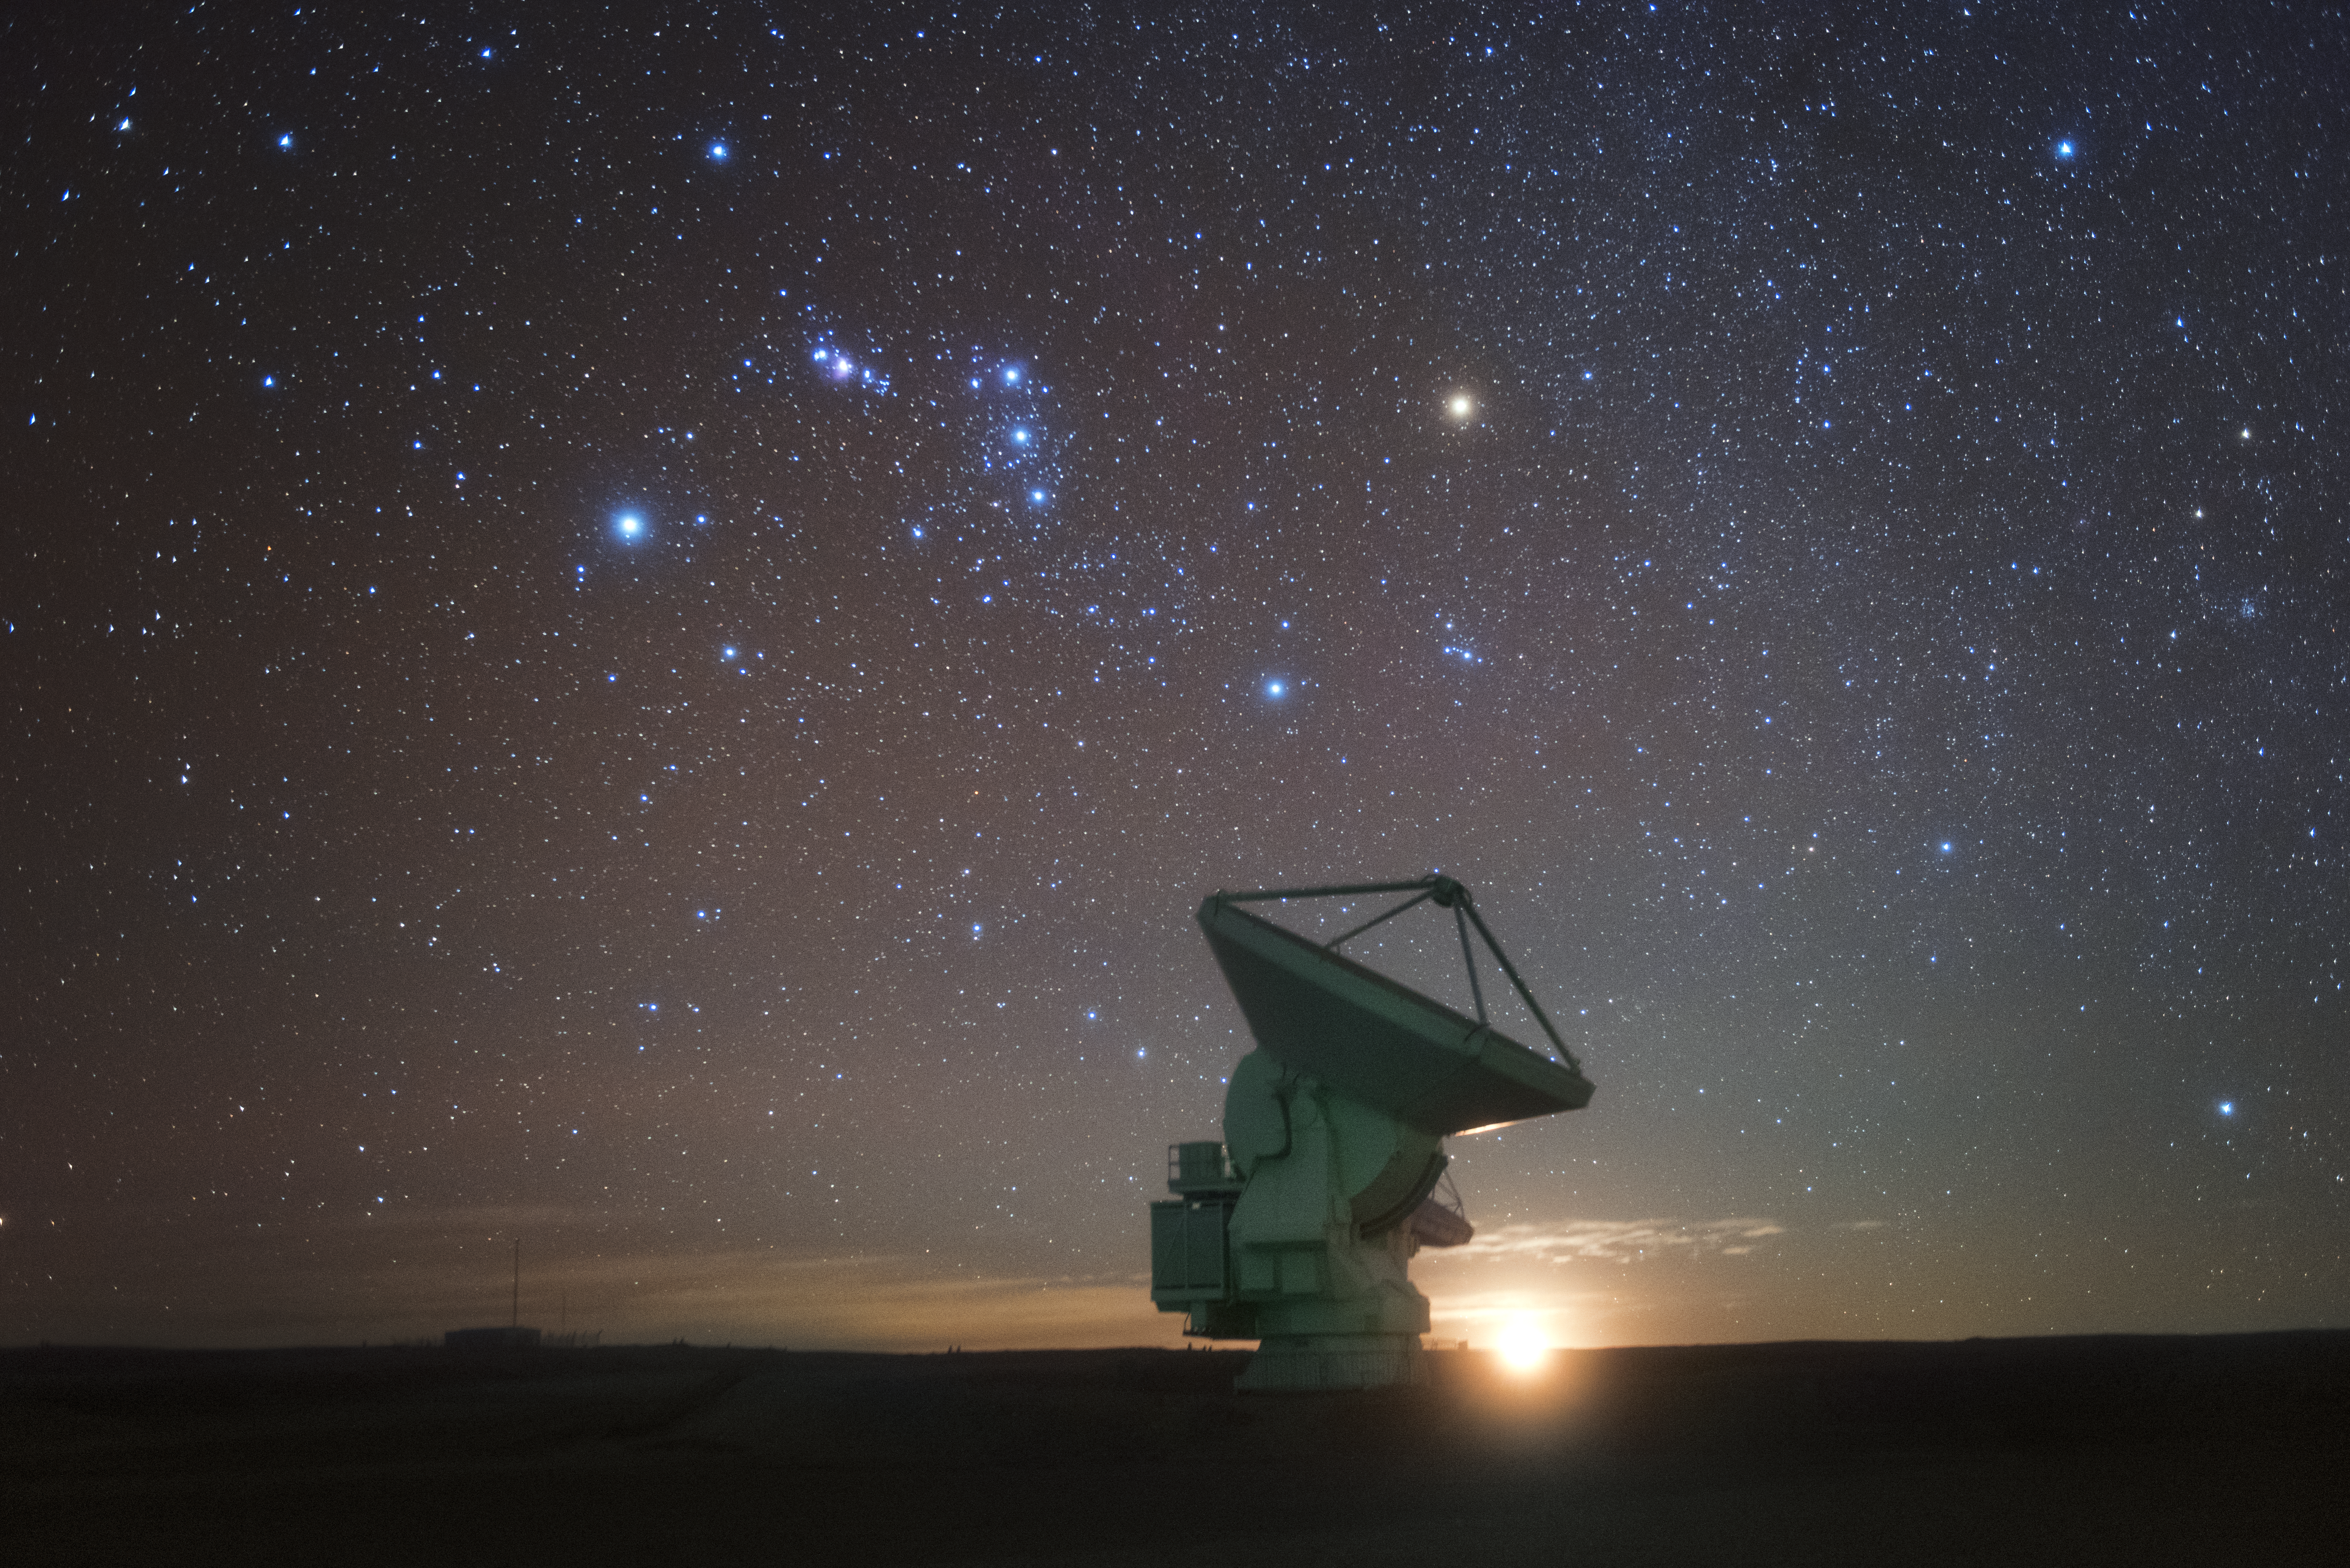

Antenna and stars

In total, 66 separate antennas combine to form ALMA, the Atacama Large Millimetre/submillimetre Array — just one is shown here against a backdrop of the star-studded southern sky. Located around 5000 metres up in the Chilean mountains, ALMA is the largest ground-based astronomical project in existence. The antennas are provided by North America, Europe and East Asia.

The telescope scours the Universe in the radio range, studying the stunning, varied phenomena it has to offer.

Credit: ESO/Y. Beletsky